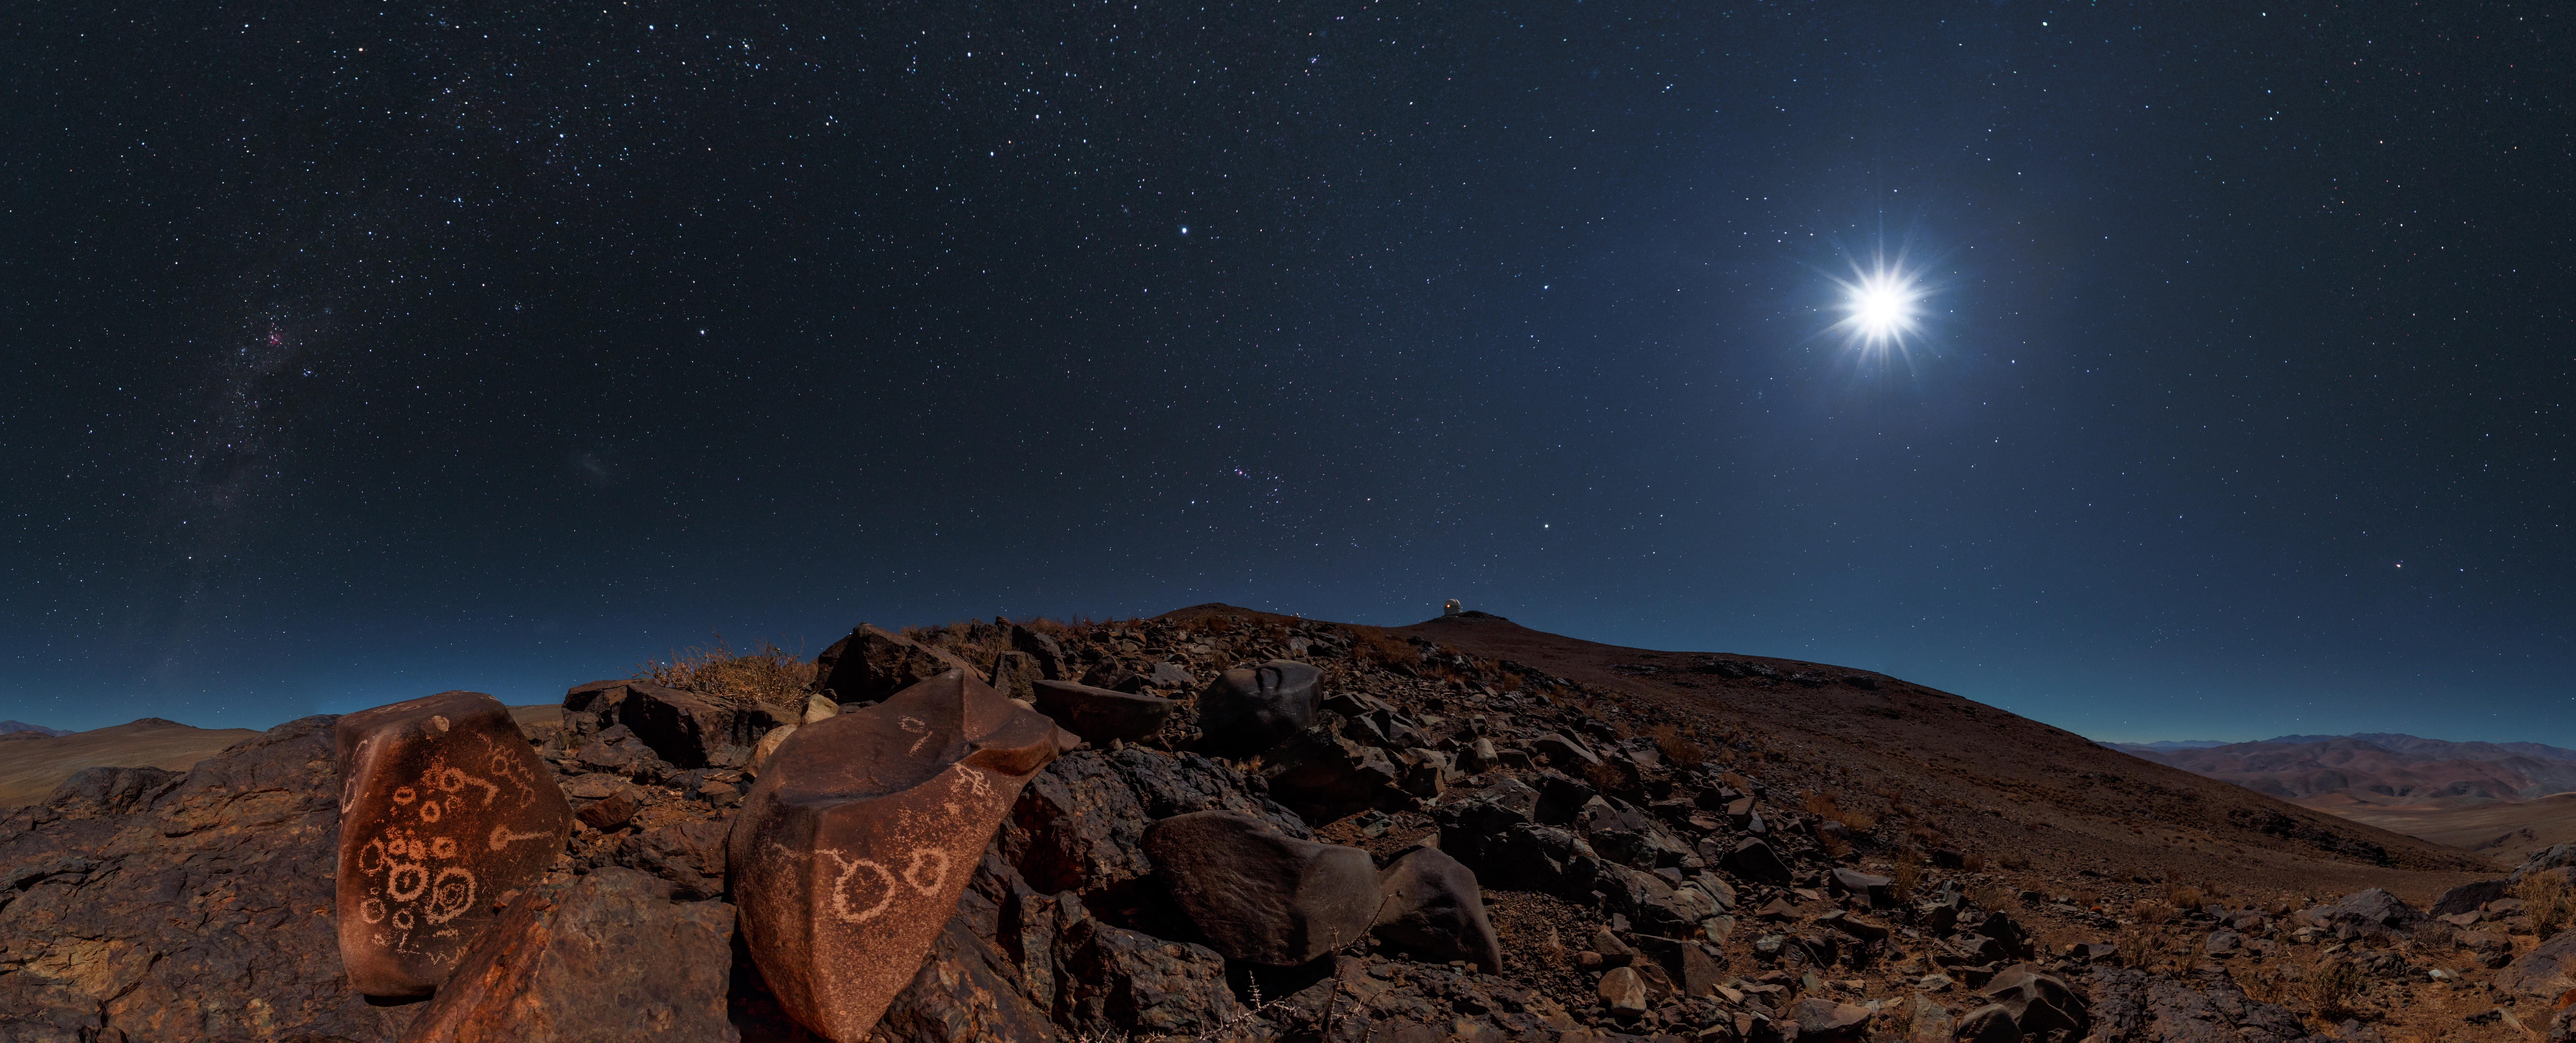

Petroglyphs around La Silla

A full Moon bathes the rocky desert landscape surrounding ESO's La Silla Observatory in a faint white light. Rocks littered around the Chilean site are covered with ancient drawings — petroglyphs — carved into the stone. Marks such as these cup-shaped examples are found all over the world and can help provide insights into the ancient civilisations that once called these places home.

In the distance, the top of the ESO 3.6-metre telescope can be seen beneath a sea of stars.

Credit: ESO/B. Tafreshi (twanight.org)